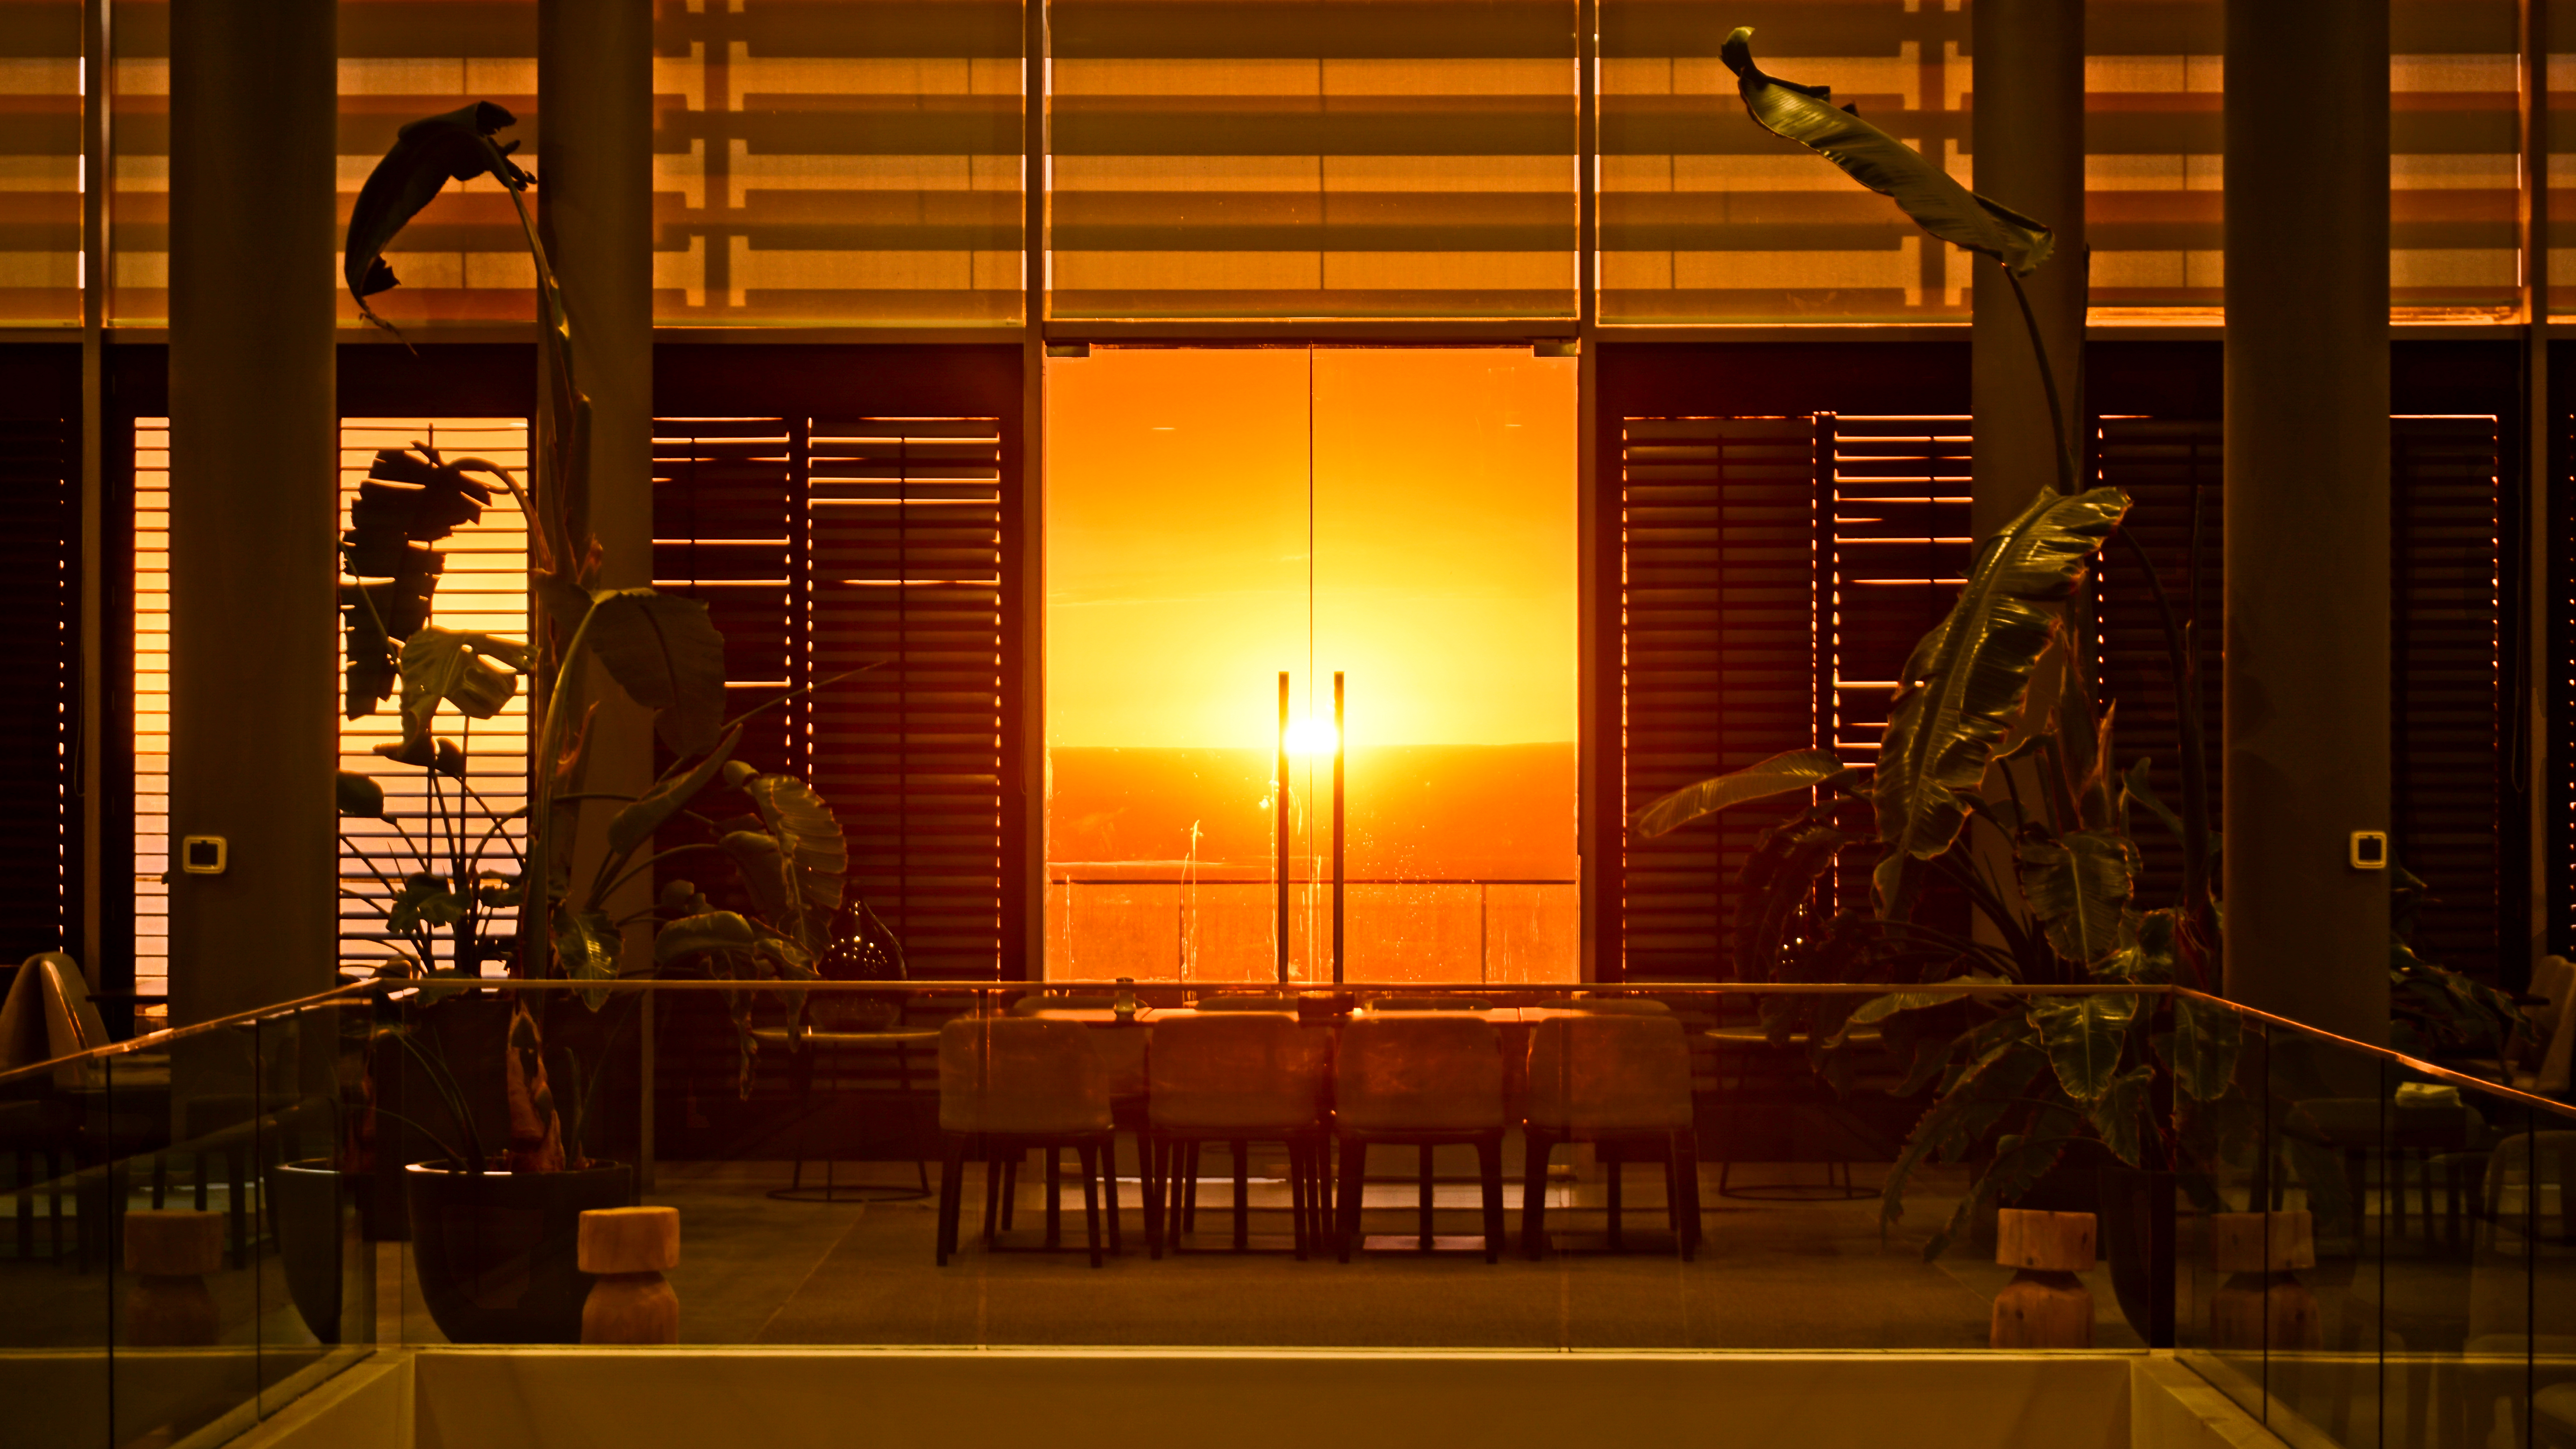

Sunset

Sunset from the canteen.

Credit: Pablo Carrillo - ALMA (ESO/NAOJ/NRAO)